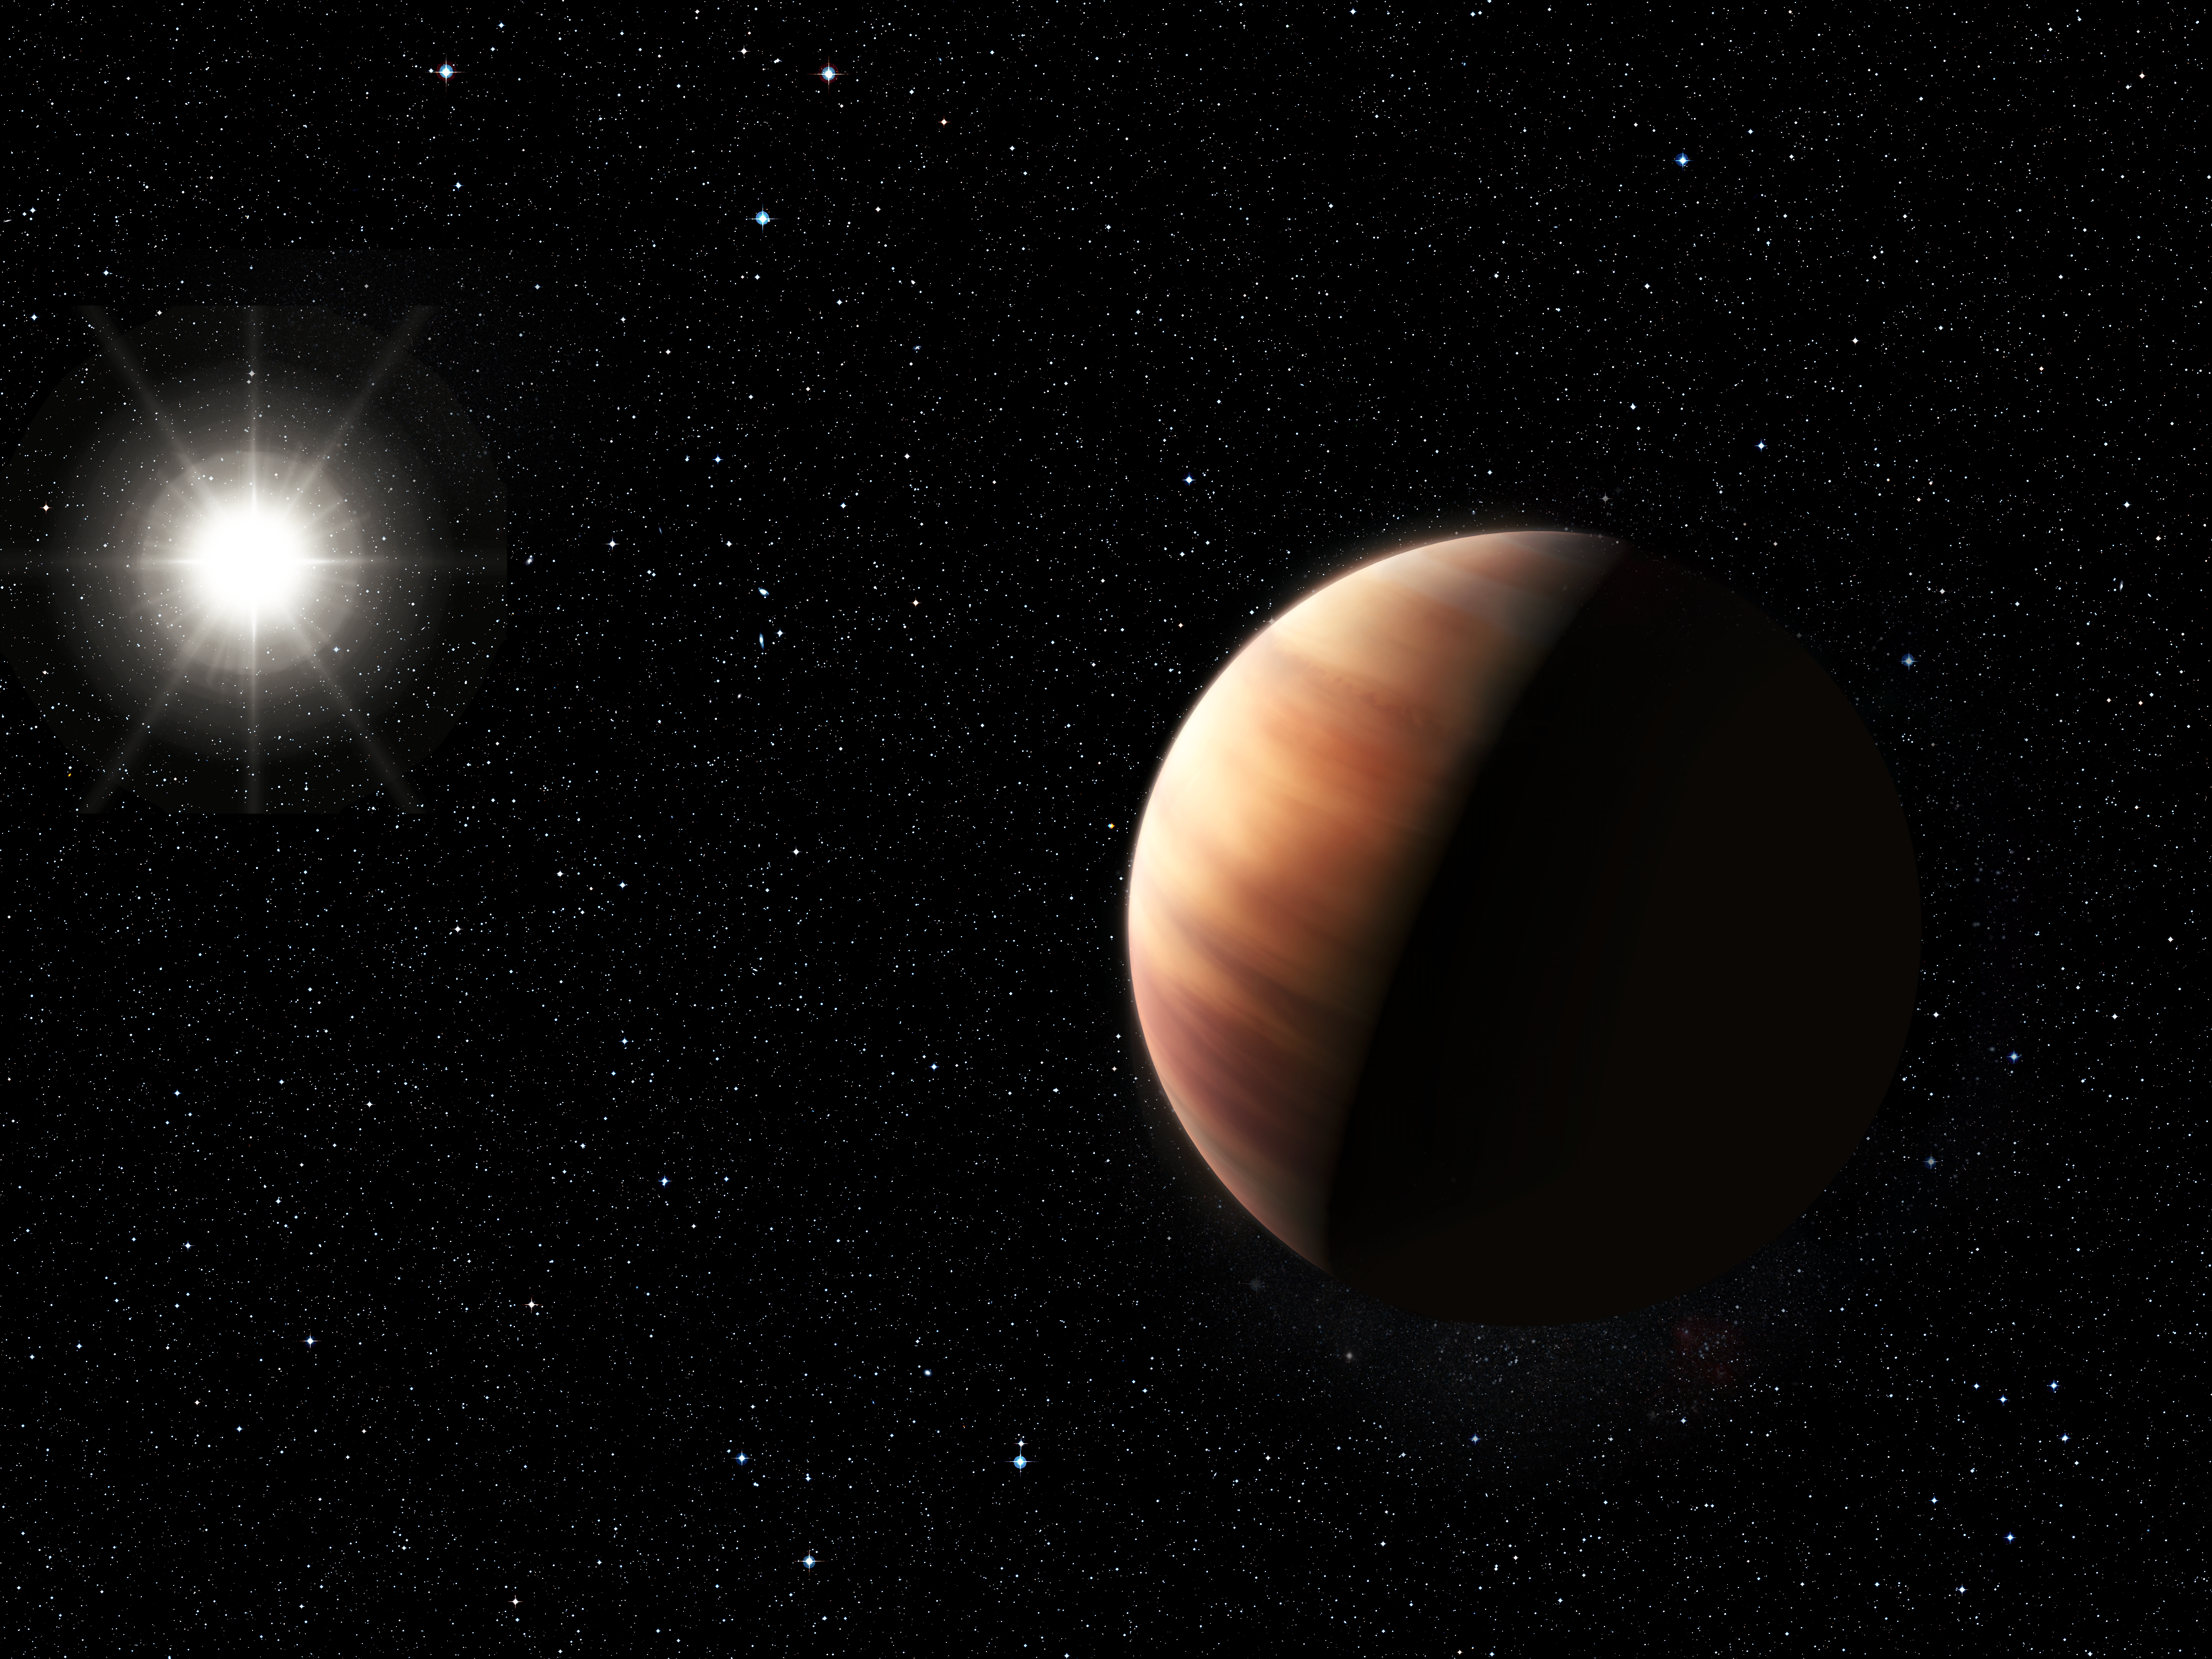

Artist’s impression of a Jupiter twin orbiting HIP 11915

An artist’s impression showing a newly discovered Jupiter twin gas giant orbiting the solar twin star, HIP 11915. The planet is of a very similar mass to Jupiter and orbits at the same distance from its star as Jupiter does from the Sun. This, together with HIP 11915’s Sun-like composition, hints at the possibility of the system of planets orbiting HIP 11915 bearing a resemblance to our own Solar System, with smaller rocky planets orbiting closer to the host star.

Credit: ESO/L. Benassi